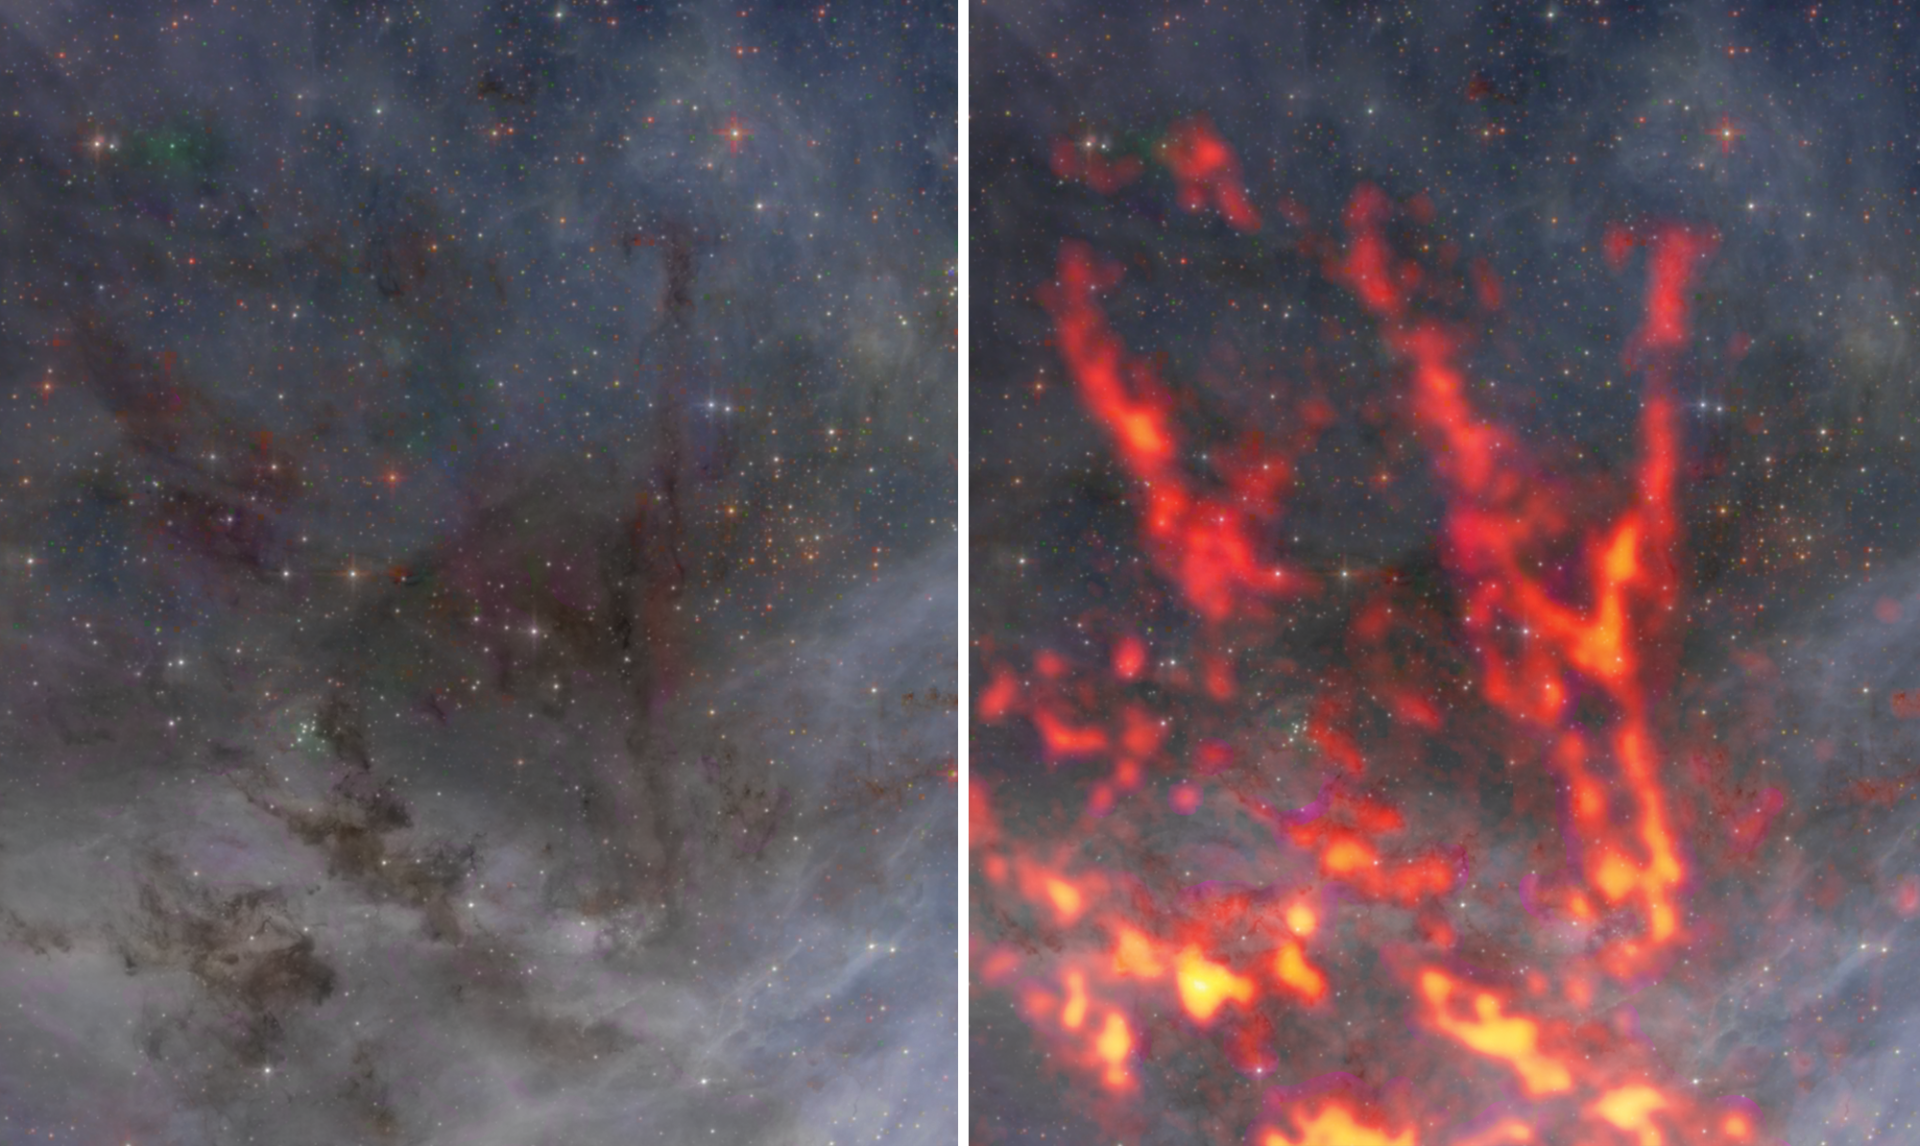

Zoomed view of the northern region of 30 Doradus

This zoomed-in view of the northern region of 30 Doradus reveals the filamentary structures that make up the gas cloud. This region contains several massive protostars— each more than 5x the mass of the Sun— and is characterized by ongoing star formation. Future studies of the star-forming region using the Atacama Large Millimeter/submillimeter Array (ALMA) will help scientists understand why star formation differs from location to location within 30 Dor.

Credit: ALMA (ESO/NAOJ/NRAO), T. Wong (U. Illinois, Urbana-Champaign); S. Dagnello (NRAO/AUI/NSF)